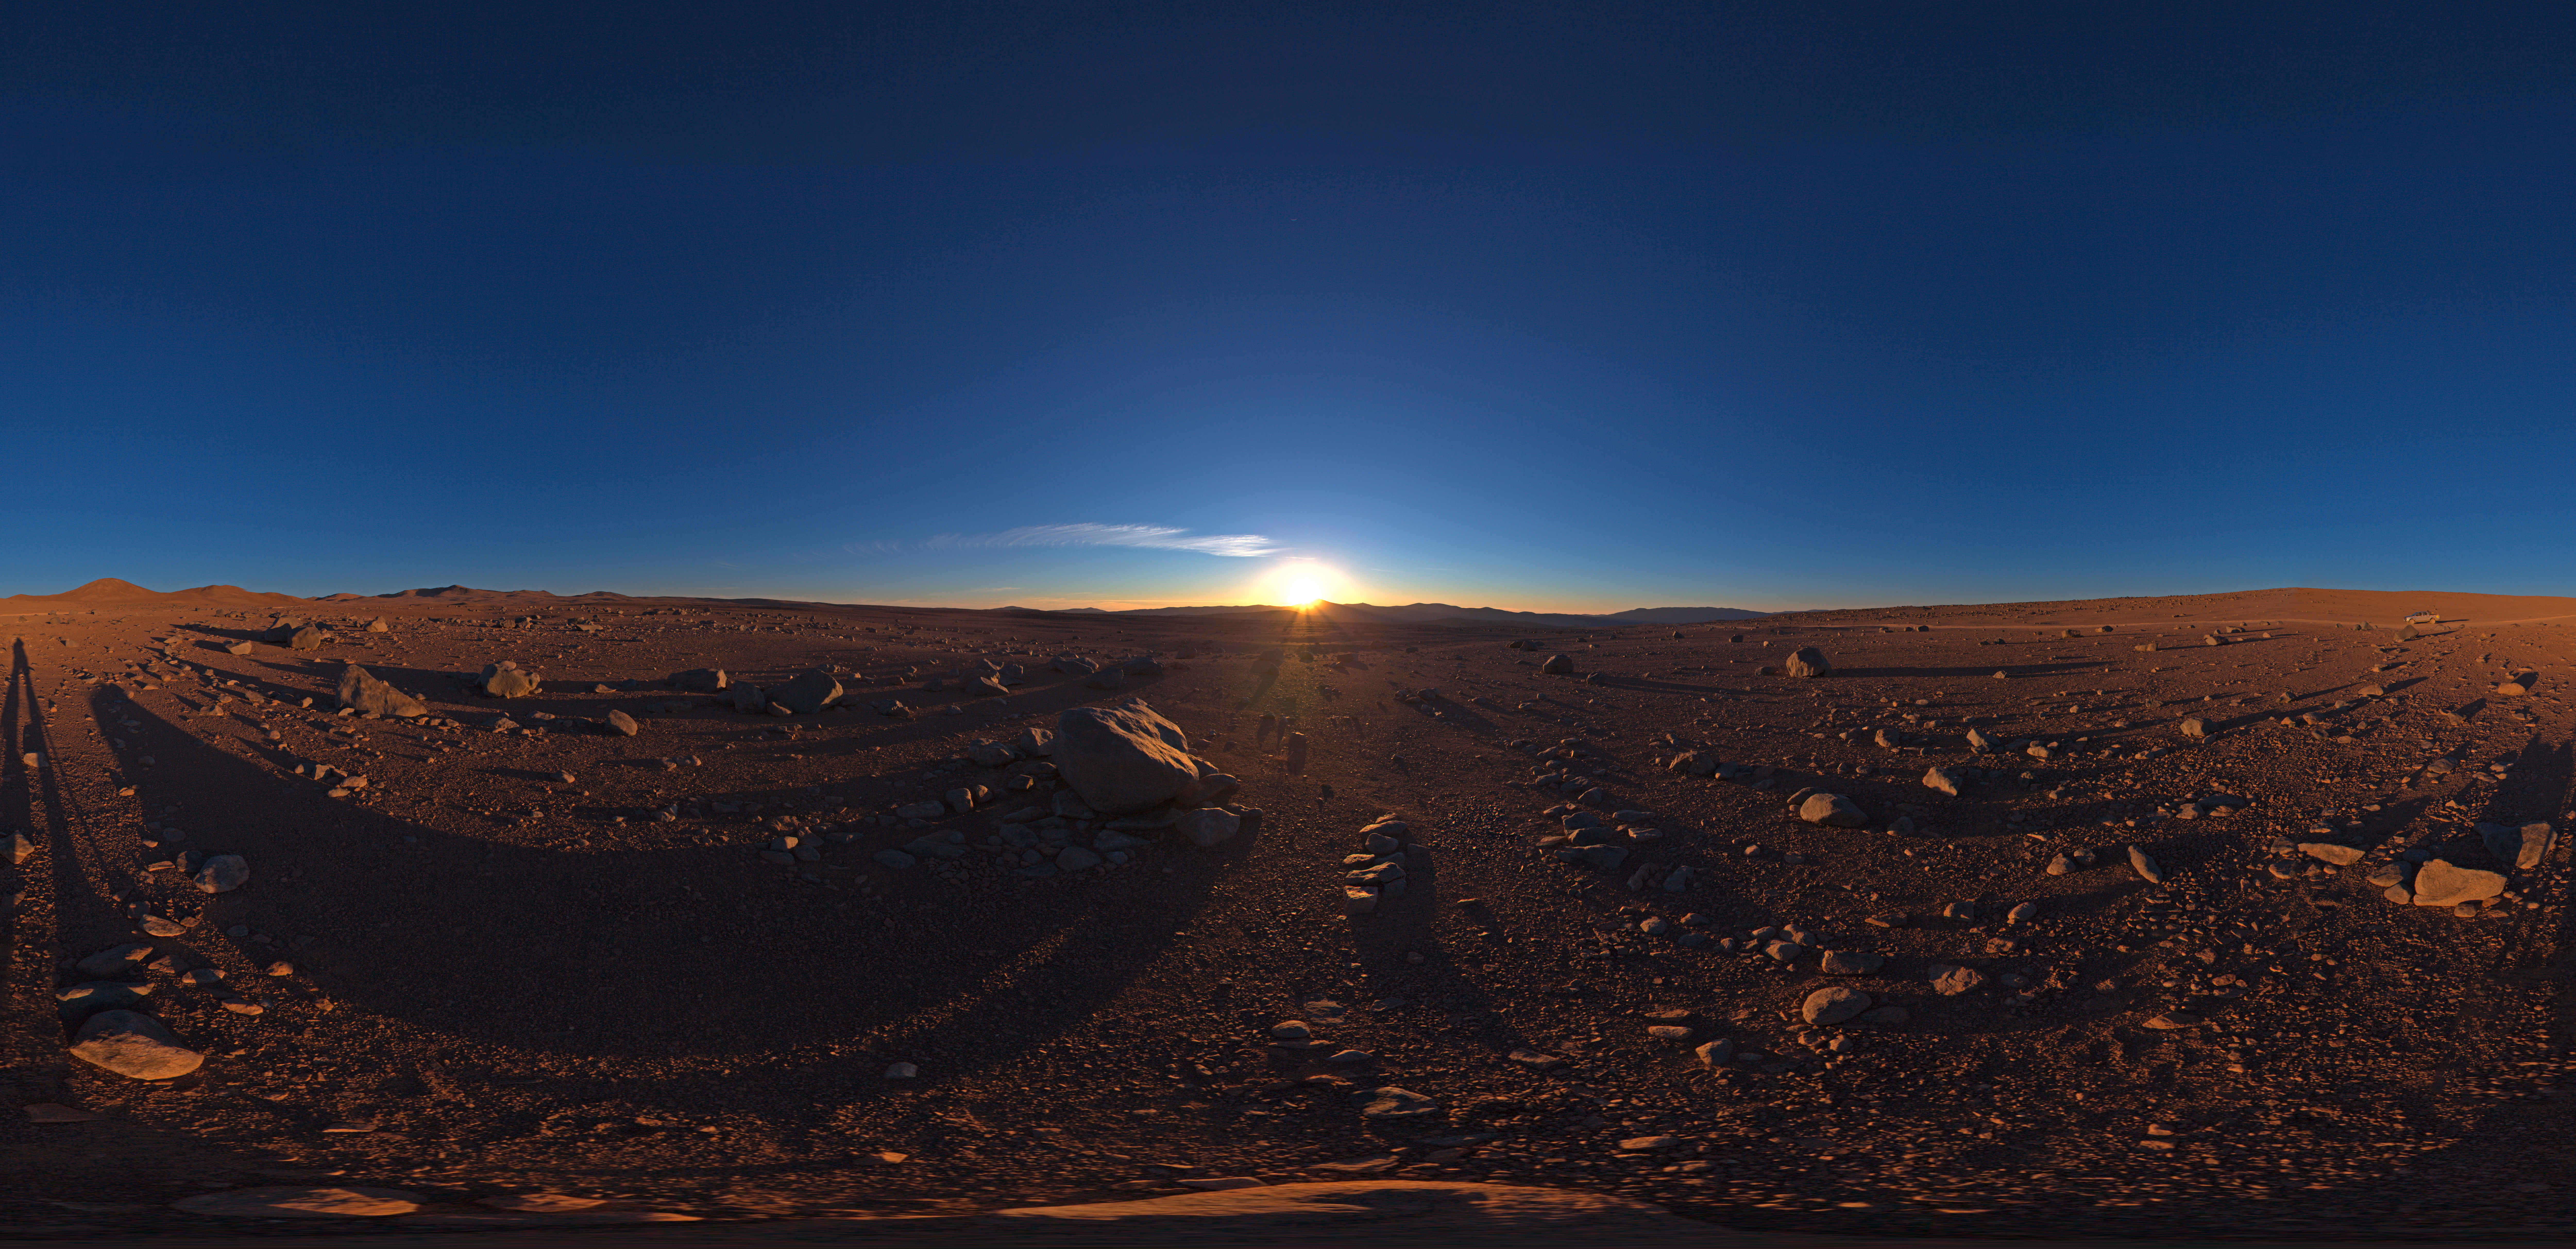

Sunset with Paranal on the distance

One more day, the sun is about to set over Paranal. This 360 degree panorama reveals the deserted solitude that surrounds the observatory.

Credit: ESO